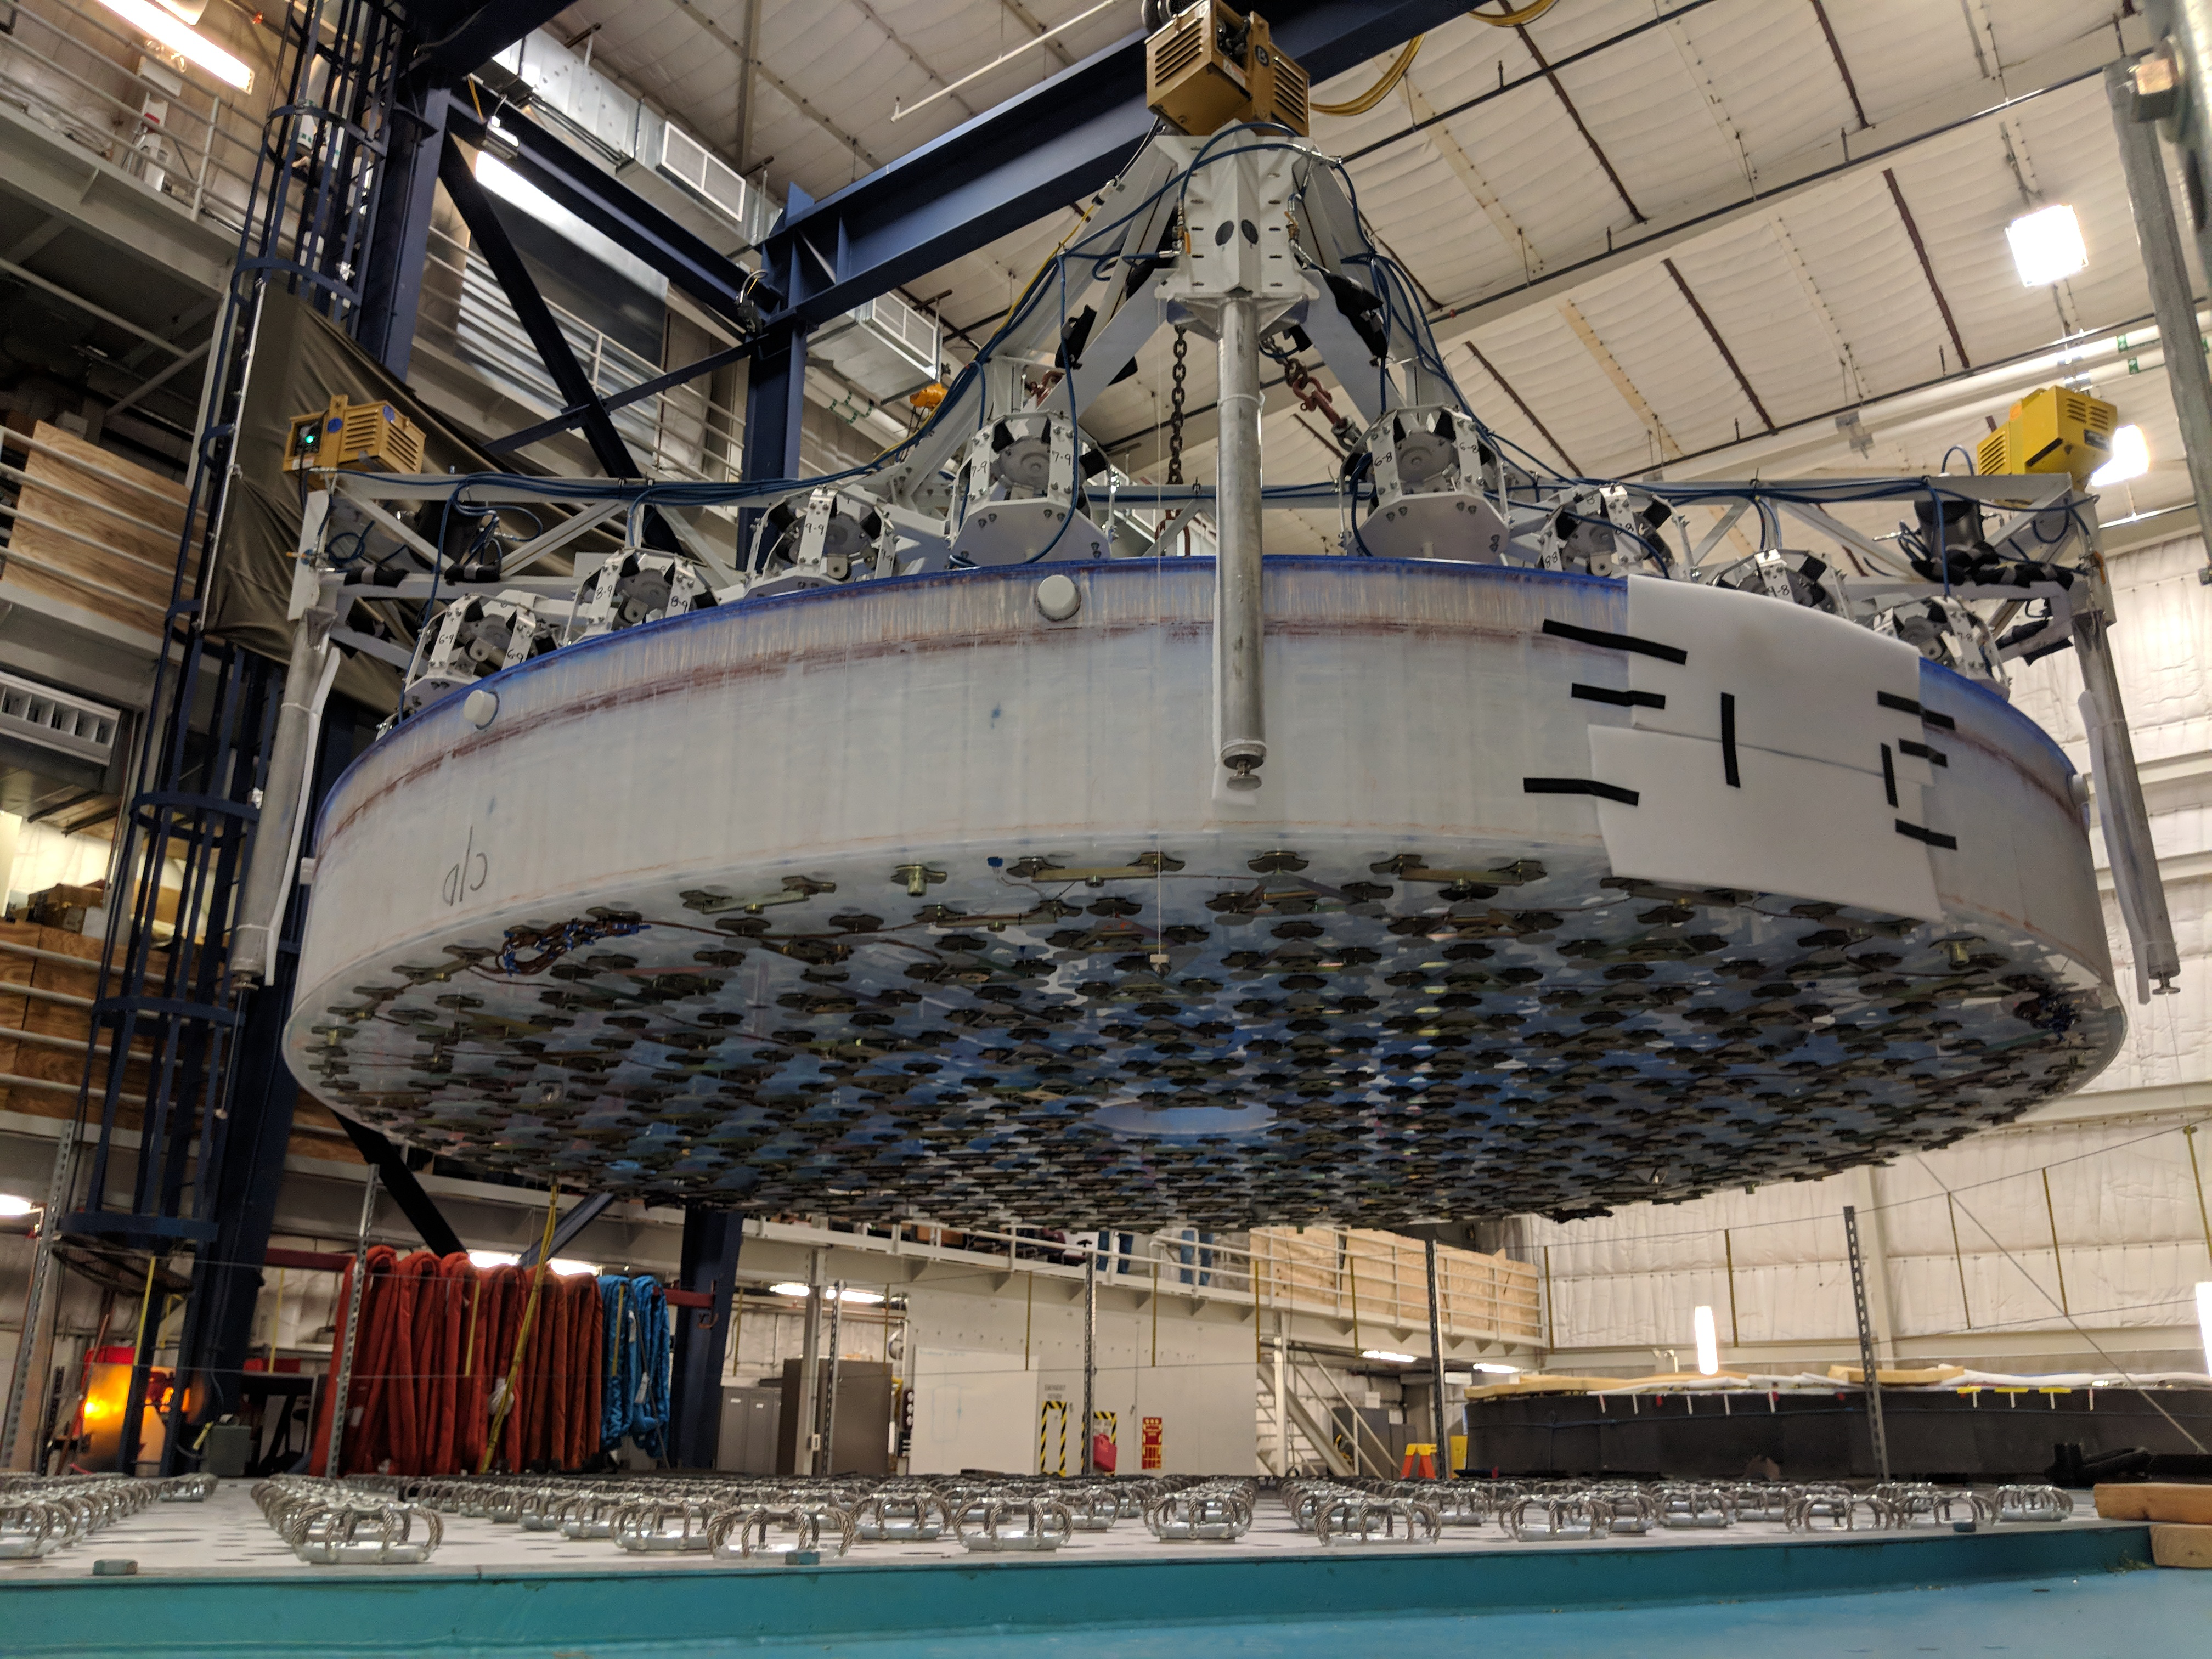

M1M3 Lift at Mirror Lab

On the morning of October 25th, at the Richard F. Caris Mirror Lab on the University of Arizona campus, the LSST Primary/Tertiary Mirror (M1M3) was successfully lifted out of its transport container and onto the M1M3 Cell. The mirror lift was performed with a special lifting fixture, outfitted with 54 vacuum pads, that was designed specifically to safely lift and lower the 37,000 lb (16,780 kg) glass monolith. The M1M3 Mirror was lifted onto the Cell, interfacing successfully with the 355 static supports (wire rope isolators), that hold it above the upper surface of the mirror cell.

Credit: Rubin Observatory/NSF/AURA